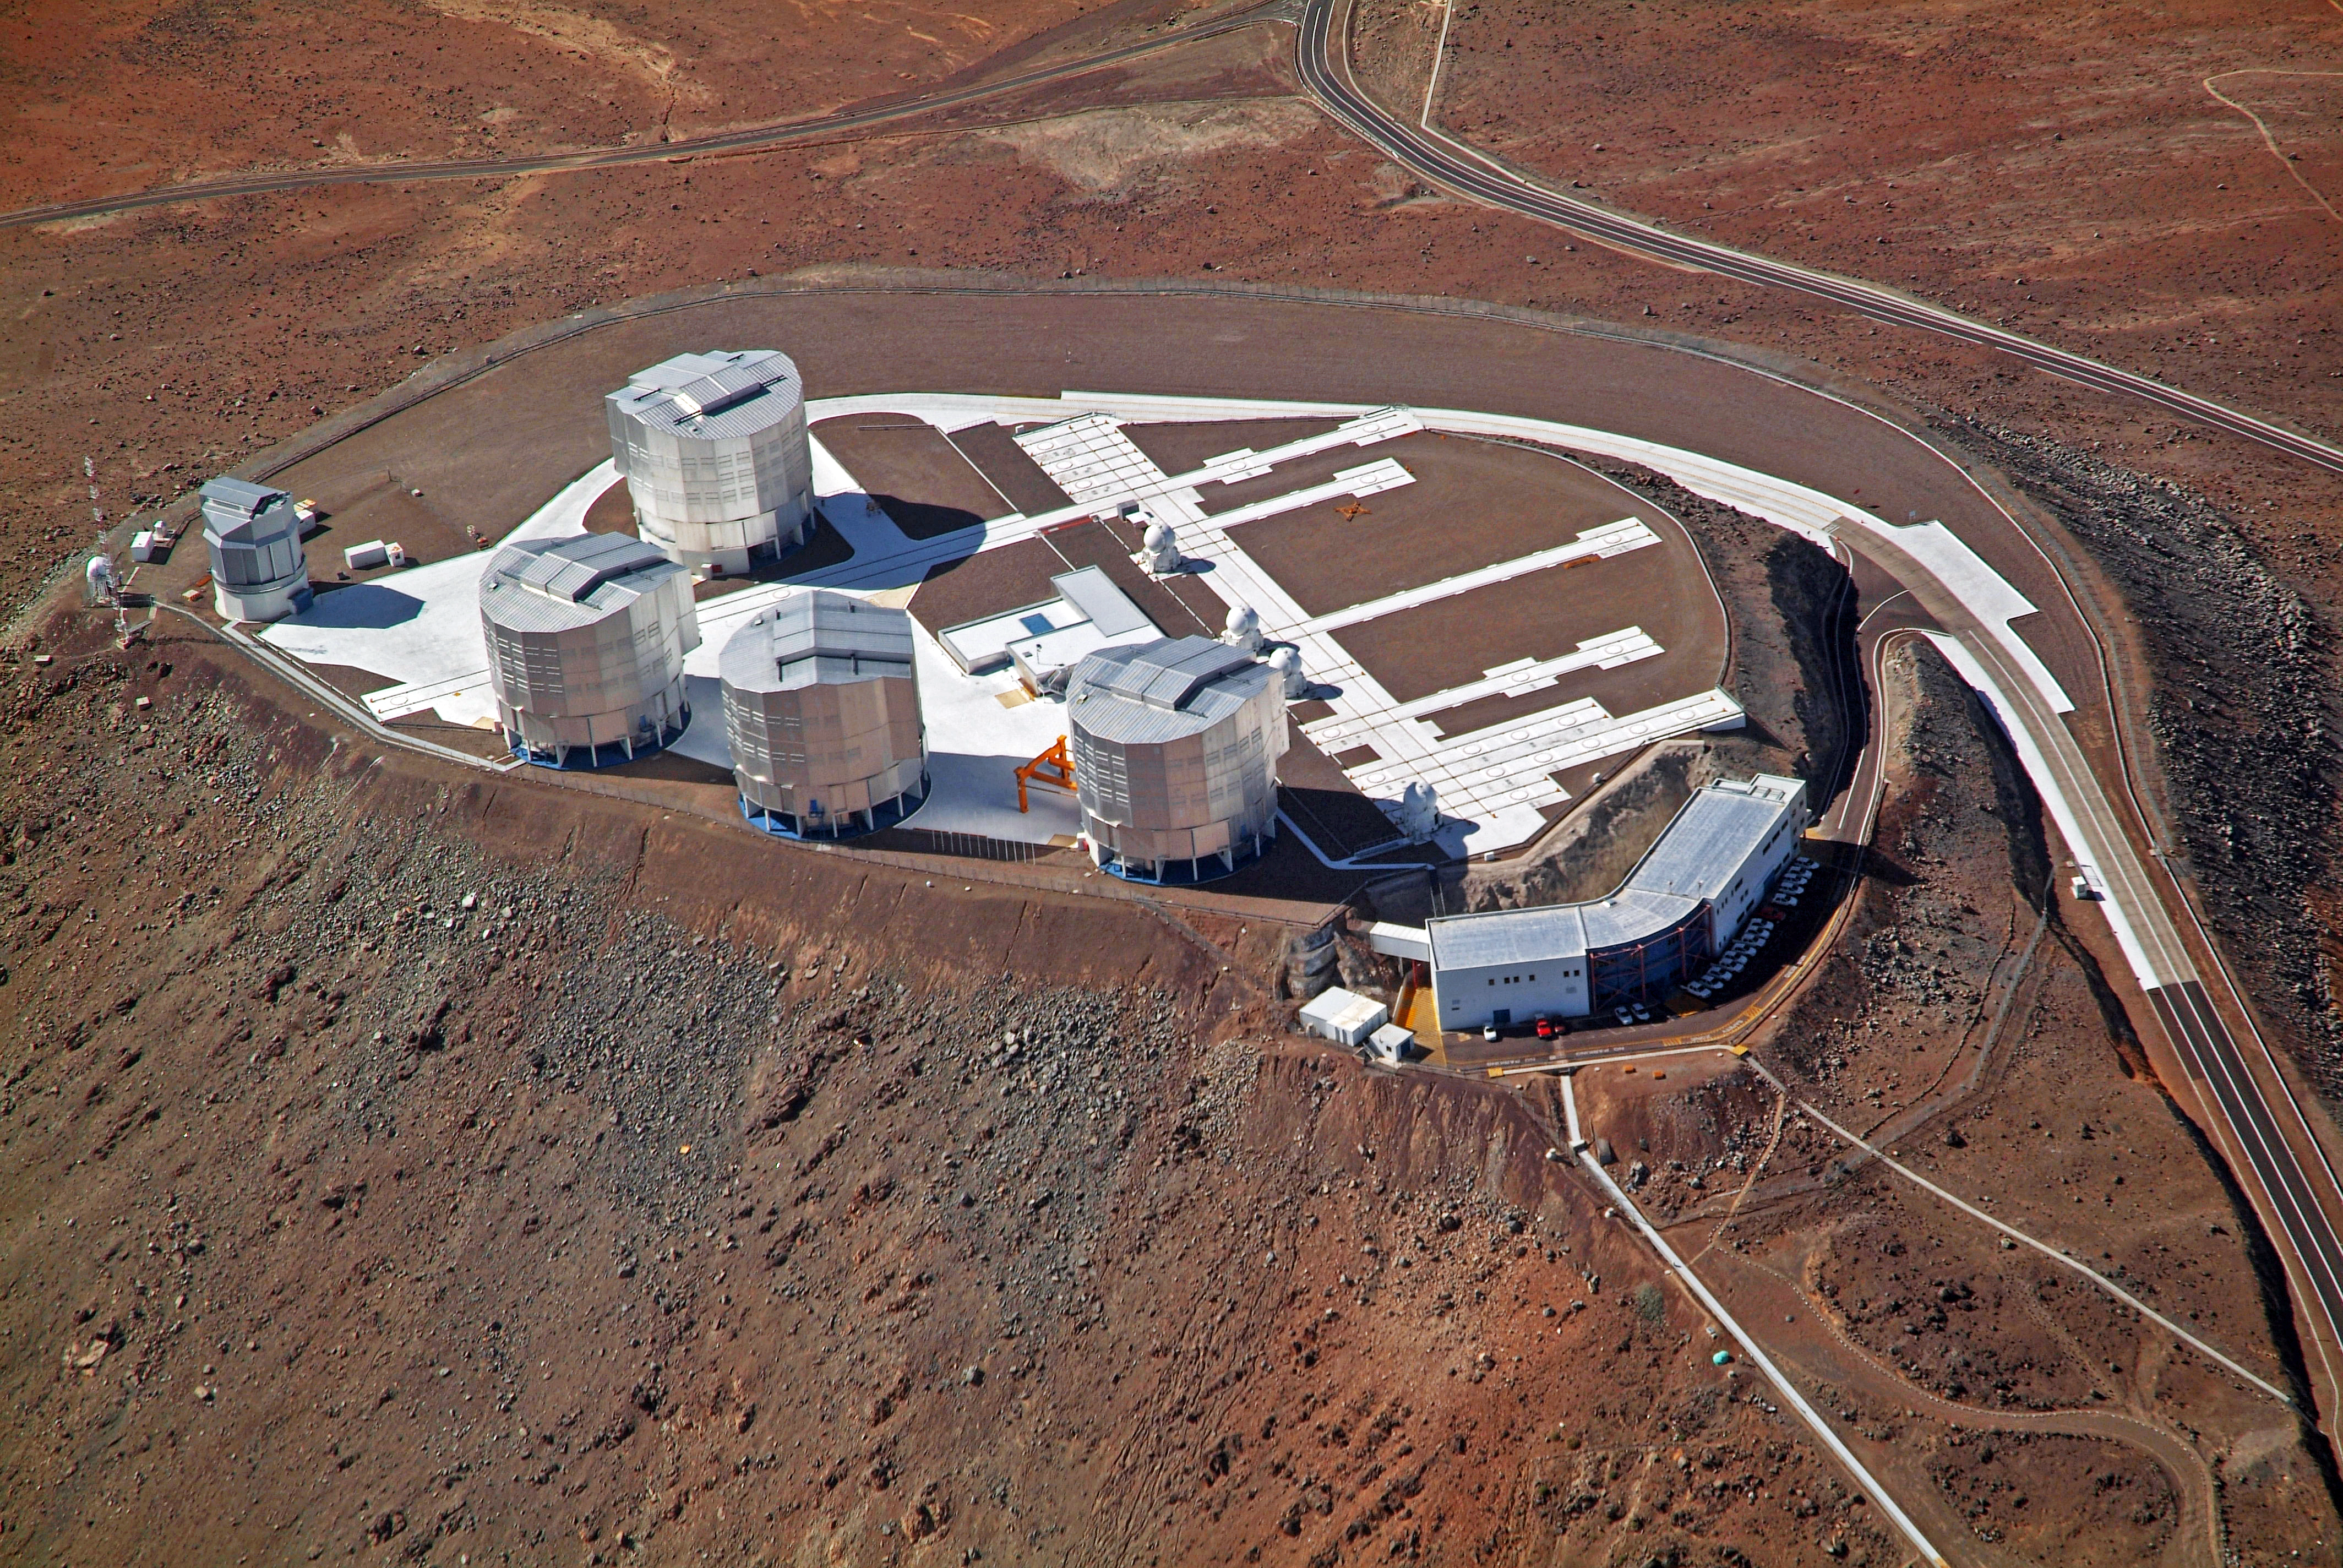

Aerial view of the VLT platform

Aerial view of the ESO Very Large Telescope (VLT), atop Cerro Paranal, in the Chilean Atacama Desert. On the low-left side of the platform, the buildings of the four giant 8.2-metre Unit Telescopes (UTs) are clearly distinguishable. The UTs can observe either individually or combined by two or three, using a technique called interferometry. Their position in the platform is the one which allows the maximum number of possible configurations. Aligned on the right of the UTs are the four 1.8-metre Auxiliary Telescopes (ATs), entirely dedicated to interferometric observations. The ATs can be relocated in 30 different observing positions, allowing a huge number of different configurations. On the left corner of the platform is the 2.6-metre VLT Survey Telescope (VST). With a 256 megapixels camera, the VST will have a field of view four times the area of the full Moon, enabling the VST to cover large areas of the sky. On the lower side of the platform is the Control Building, where astronomers operate the telescopes during the night.

Credit: J.L. Dauvergne & G. Hüdepohl (atacamaphoto.com)/ESO